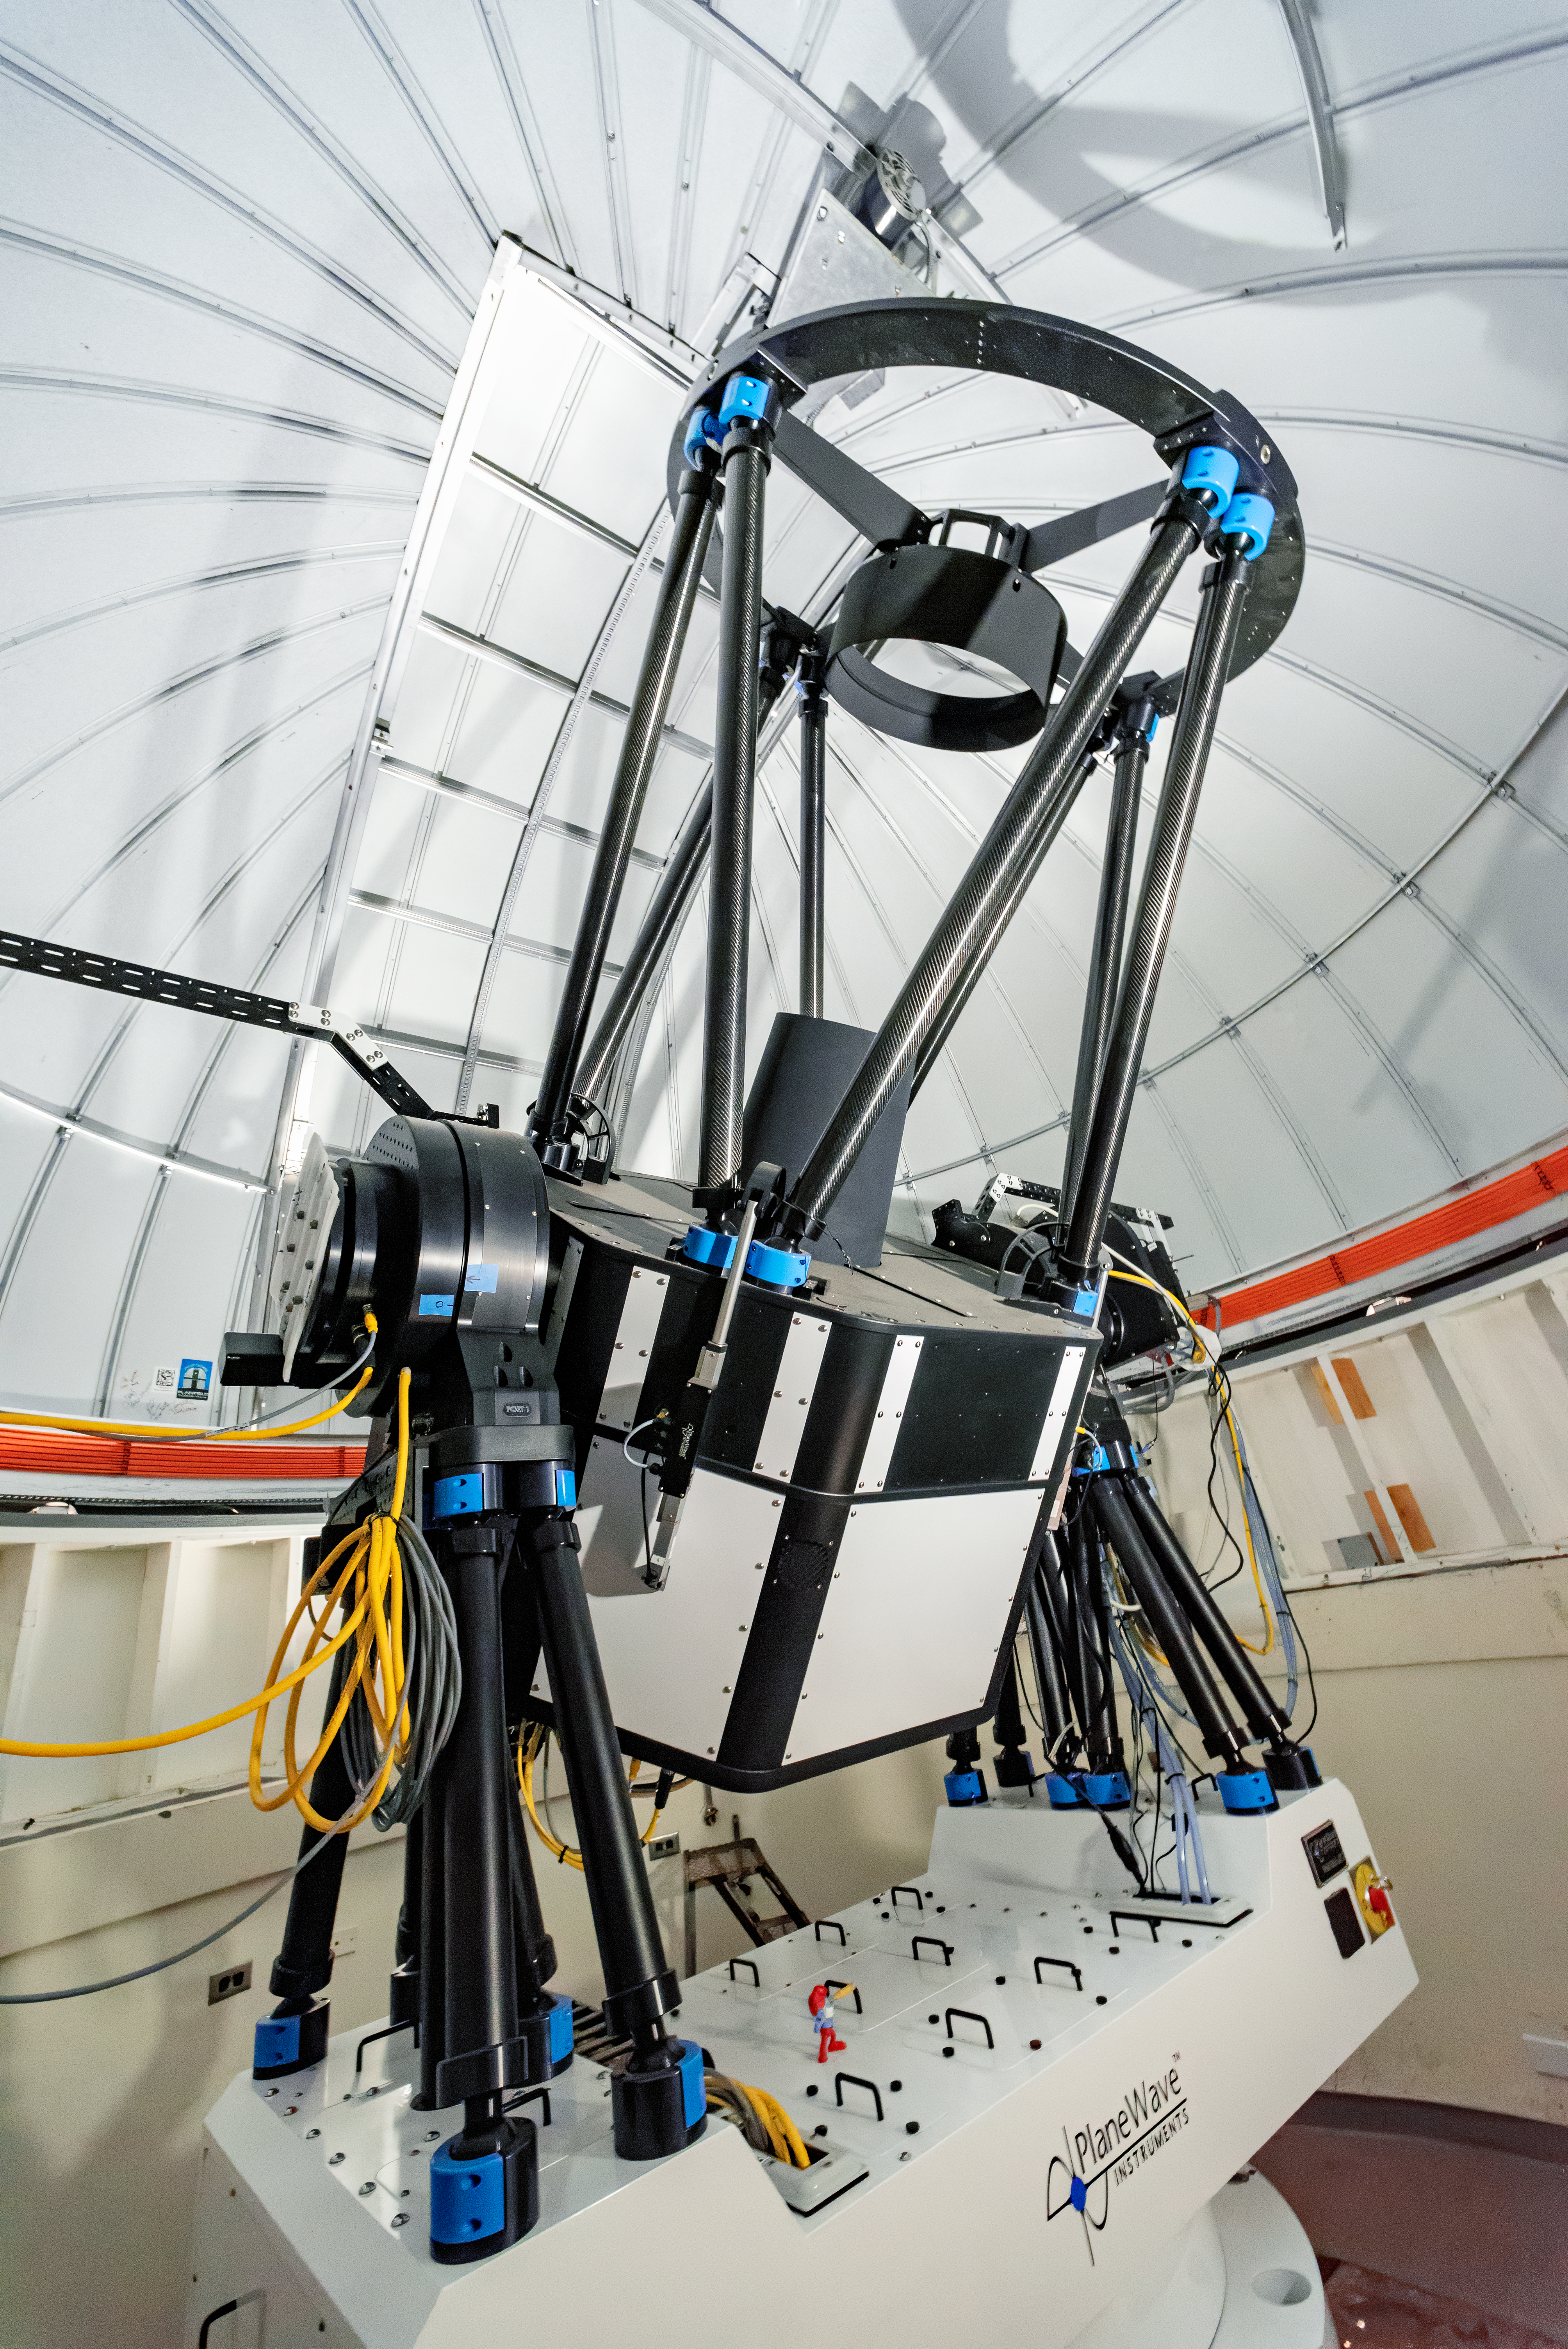

US Naval Observatory Deep South Telescope

US Naval Observatory Deep South Telescope.

Credit: CTIO/NOIRLab/NSF/AURA/D. Munizaga